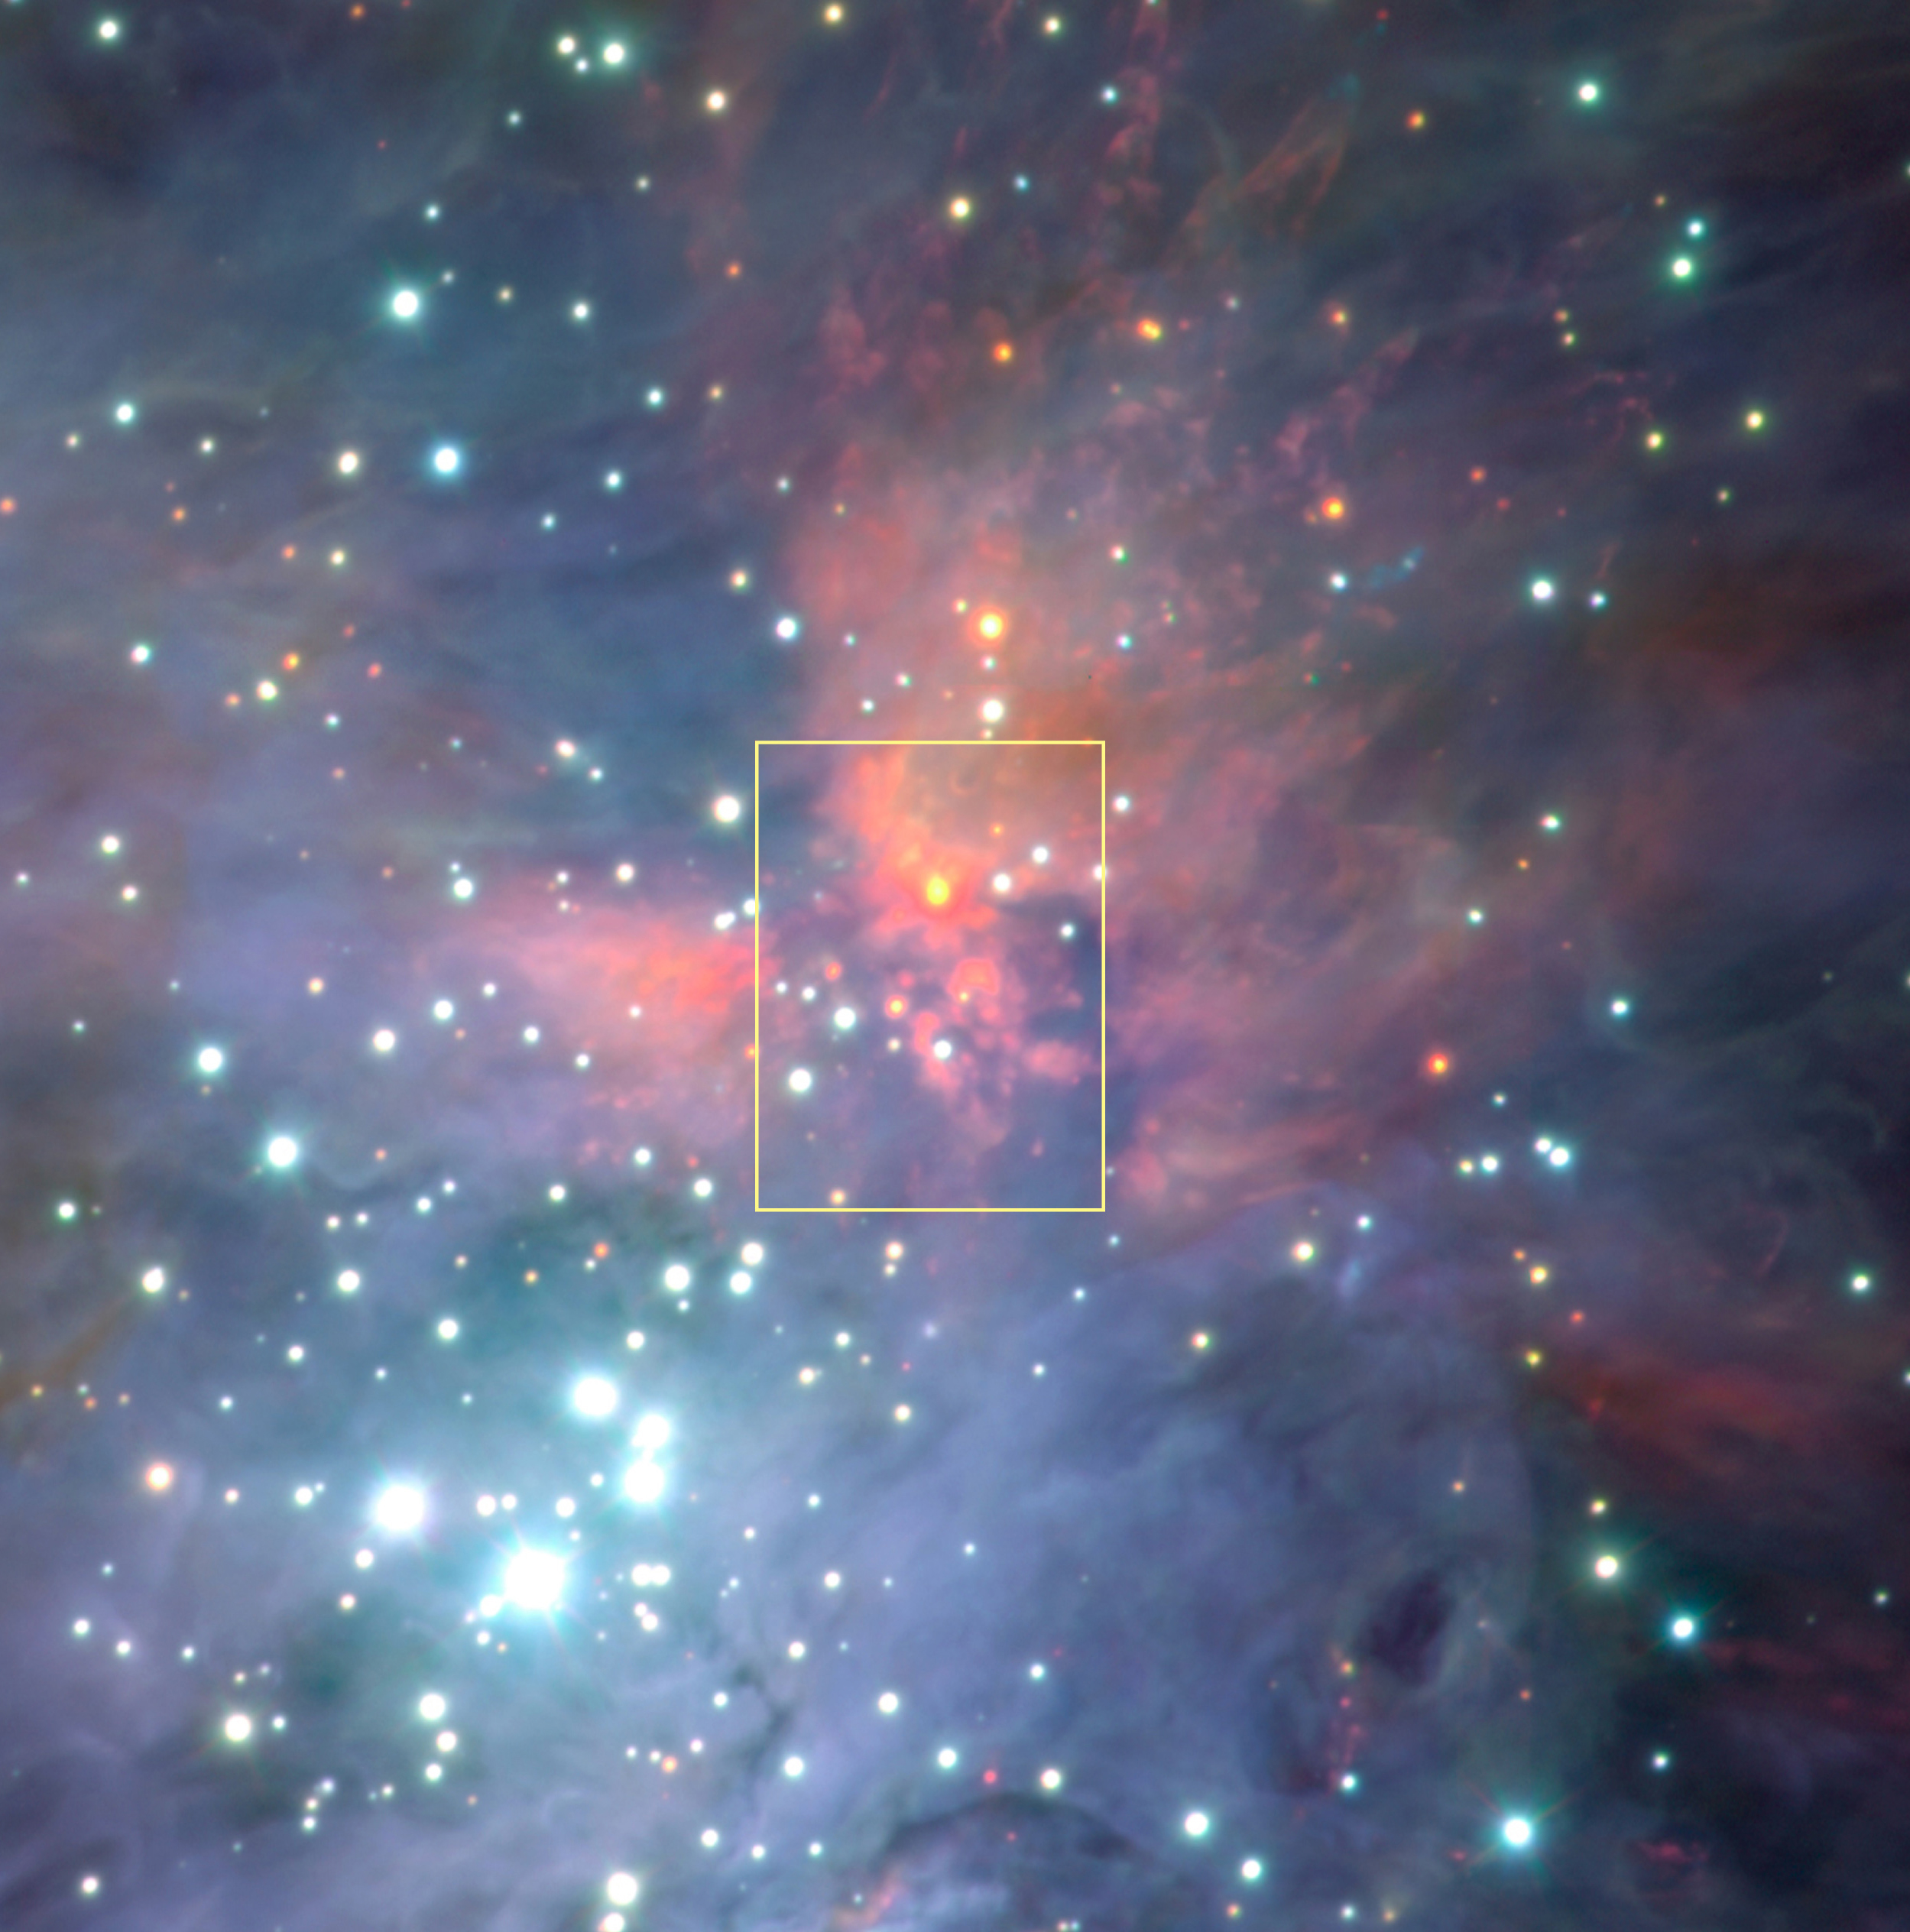

BN/KL complex in the Orion Nebula

This is one of a series of images of the BN/KL complex, a star-forming region deep inside the Orion Nebula. The area is located close to the Trapezium cluster. This is a near-infrared image obtained with the ISAAC instrument at the 8.2-m VLT ANTU telescope. The complex itself is so heavily obscured by the dust cloud that it is not visible at this wavelength. The image covers an area of approx. 3 x 3 arcmin.

Technical information: this image covers an area of approx. 3 x 3 arcmin 2.

Credit: ESO